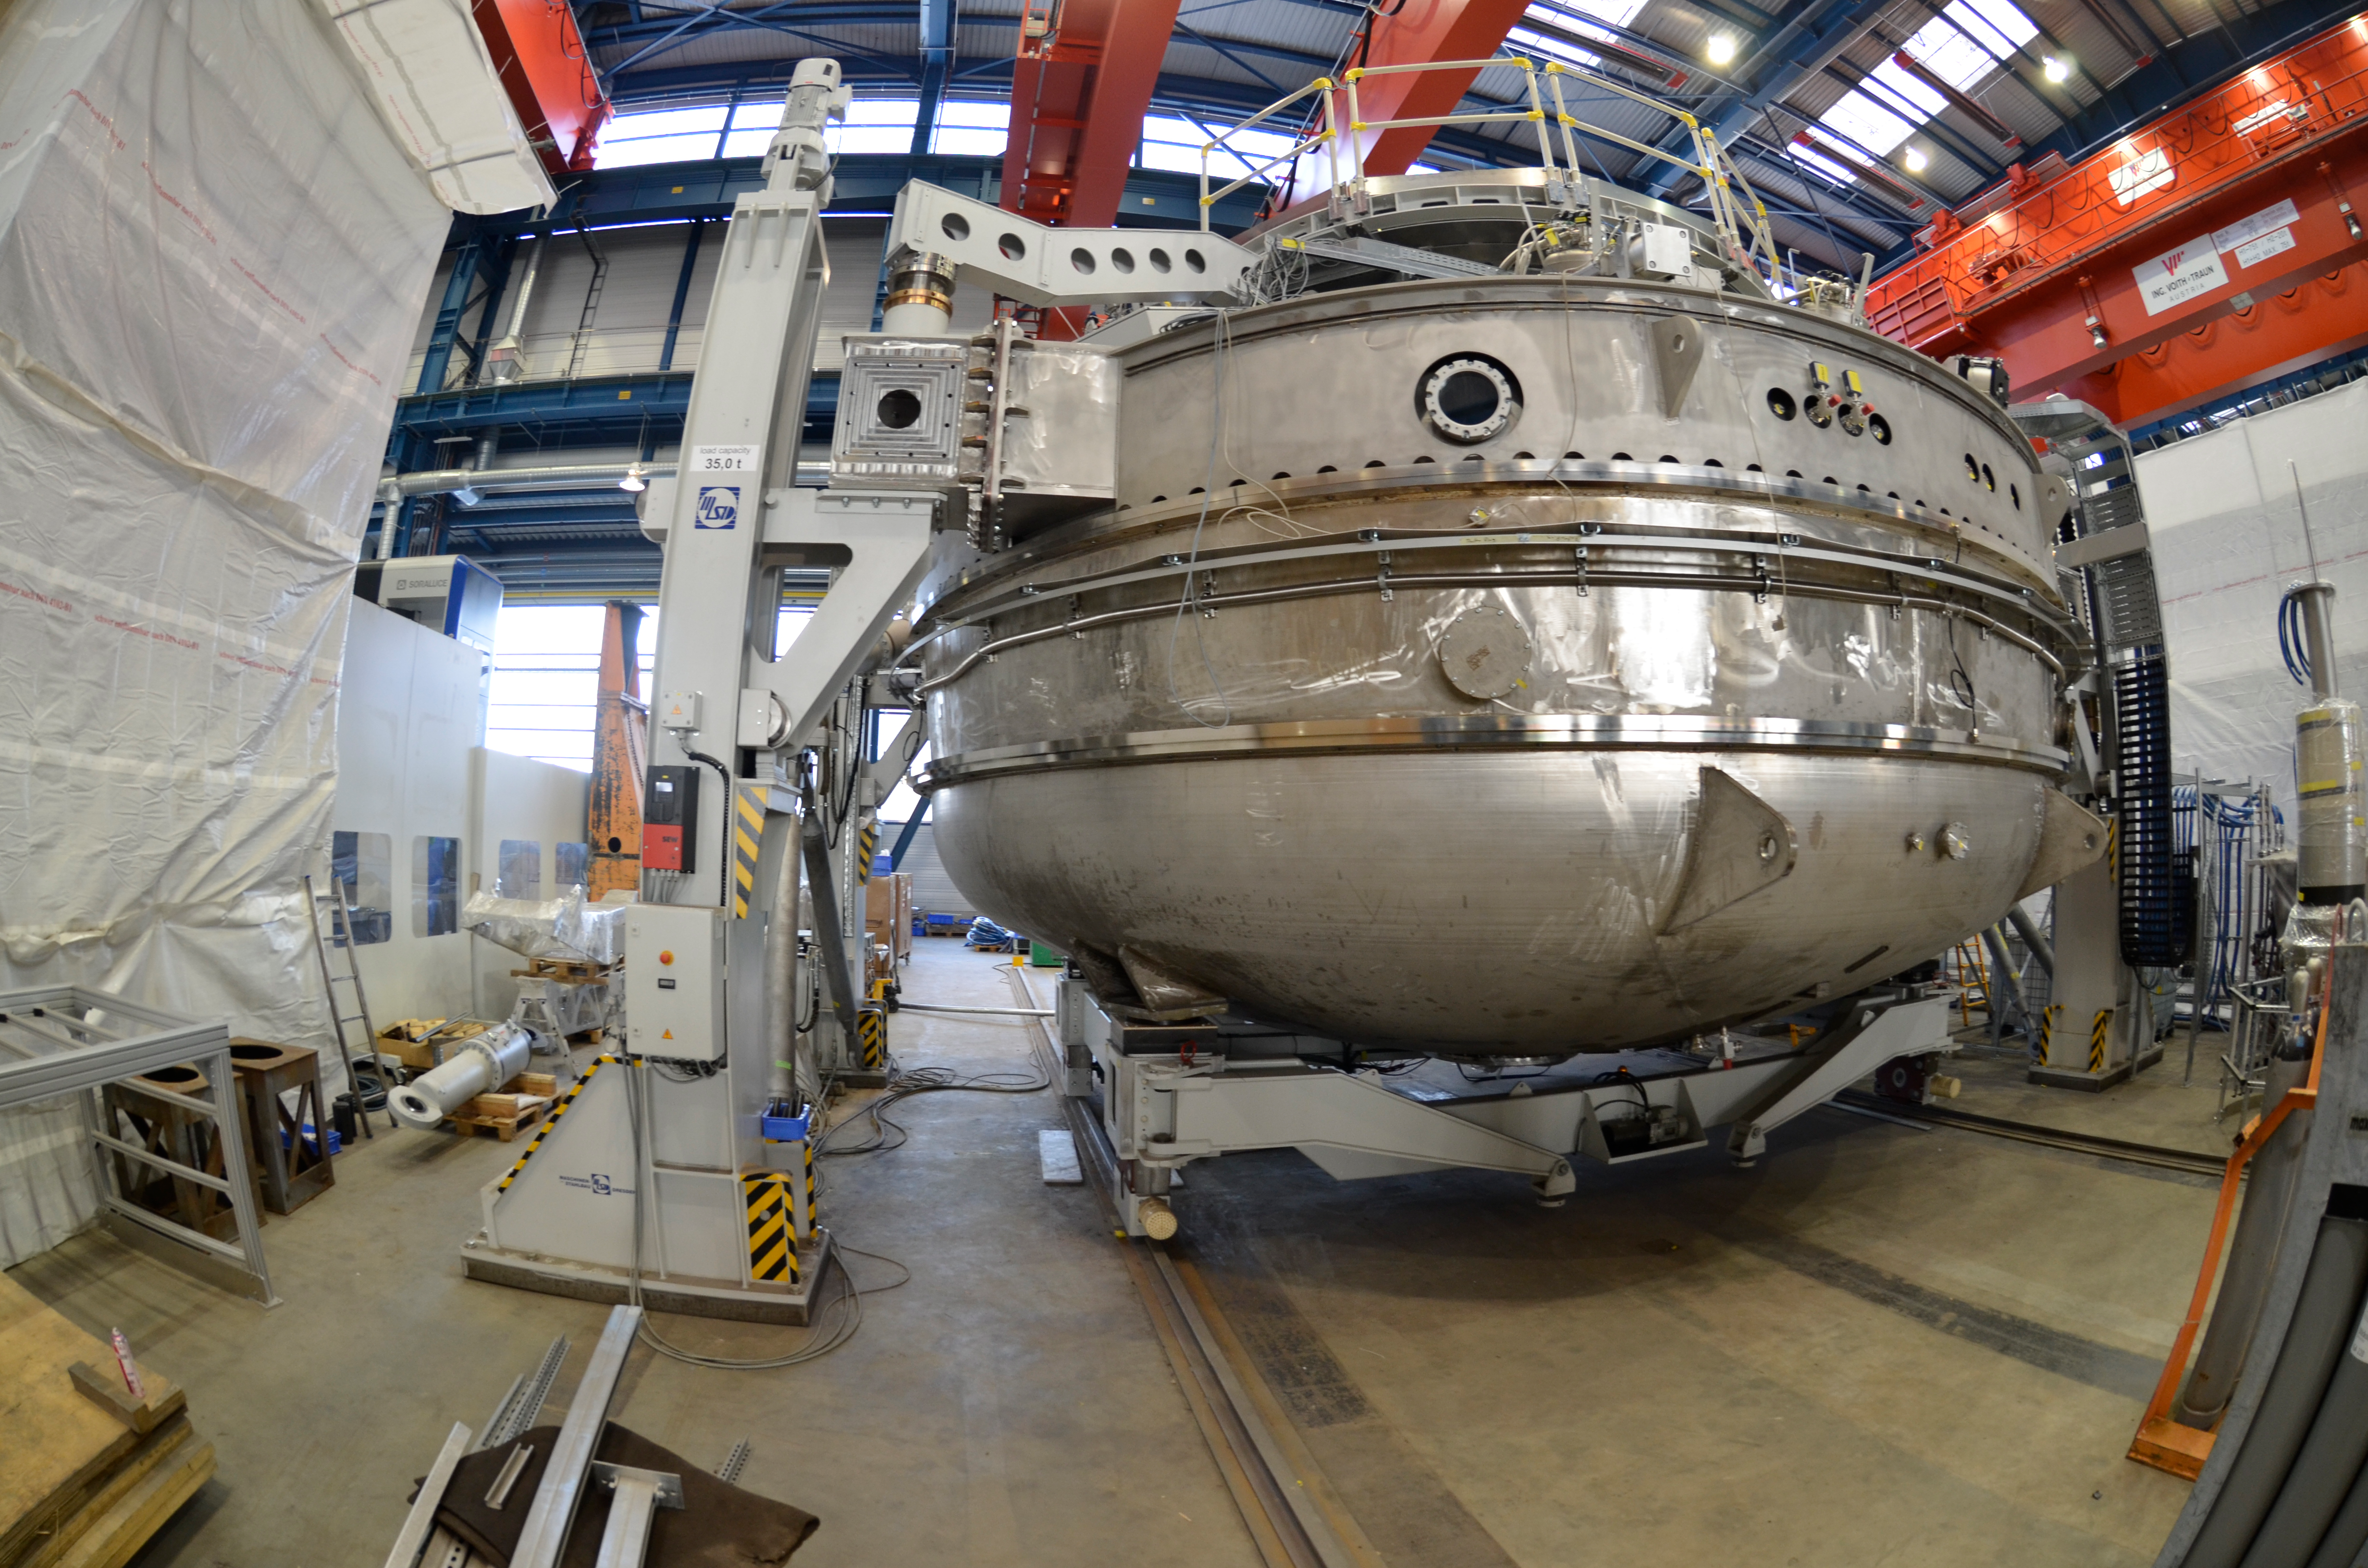

Coating Chamber

Submitted by LSST Coating Chamber Engineer Tomislav Vucina: Photos of construction of the coating chamber, where LSST's mirrors will be recoated every few years. We anticipate M1M3 (coated with aluminum) will be cleaned and recoated every 2 years, and M2 (coated with protective silver) every 5 years. Reflectance monitoring will allow us to predict when this more time-intensive work is necessary, and it will likely be coordinated with other scheduled downtime. More information on the washing and coating process can be found at http://ls.st/m1y

Credit: Rubin Observatory/NSF/AURA